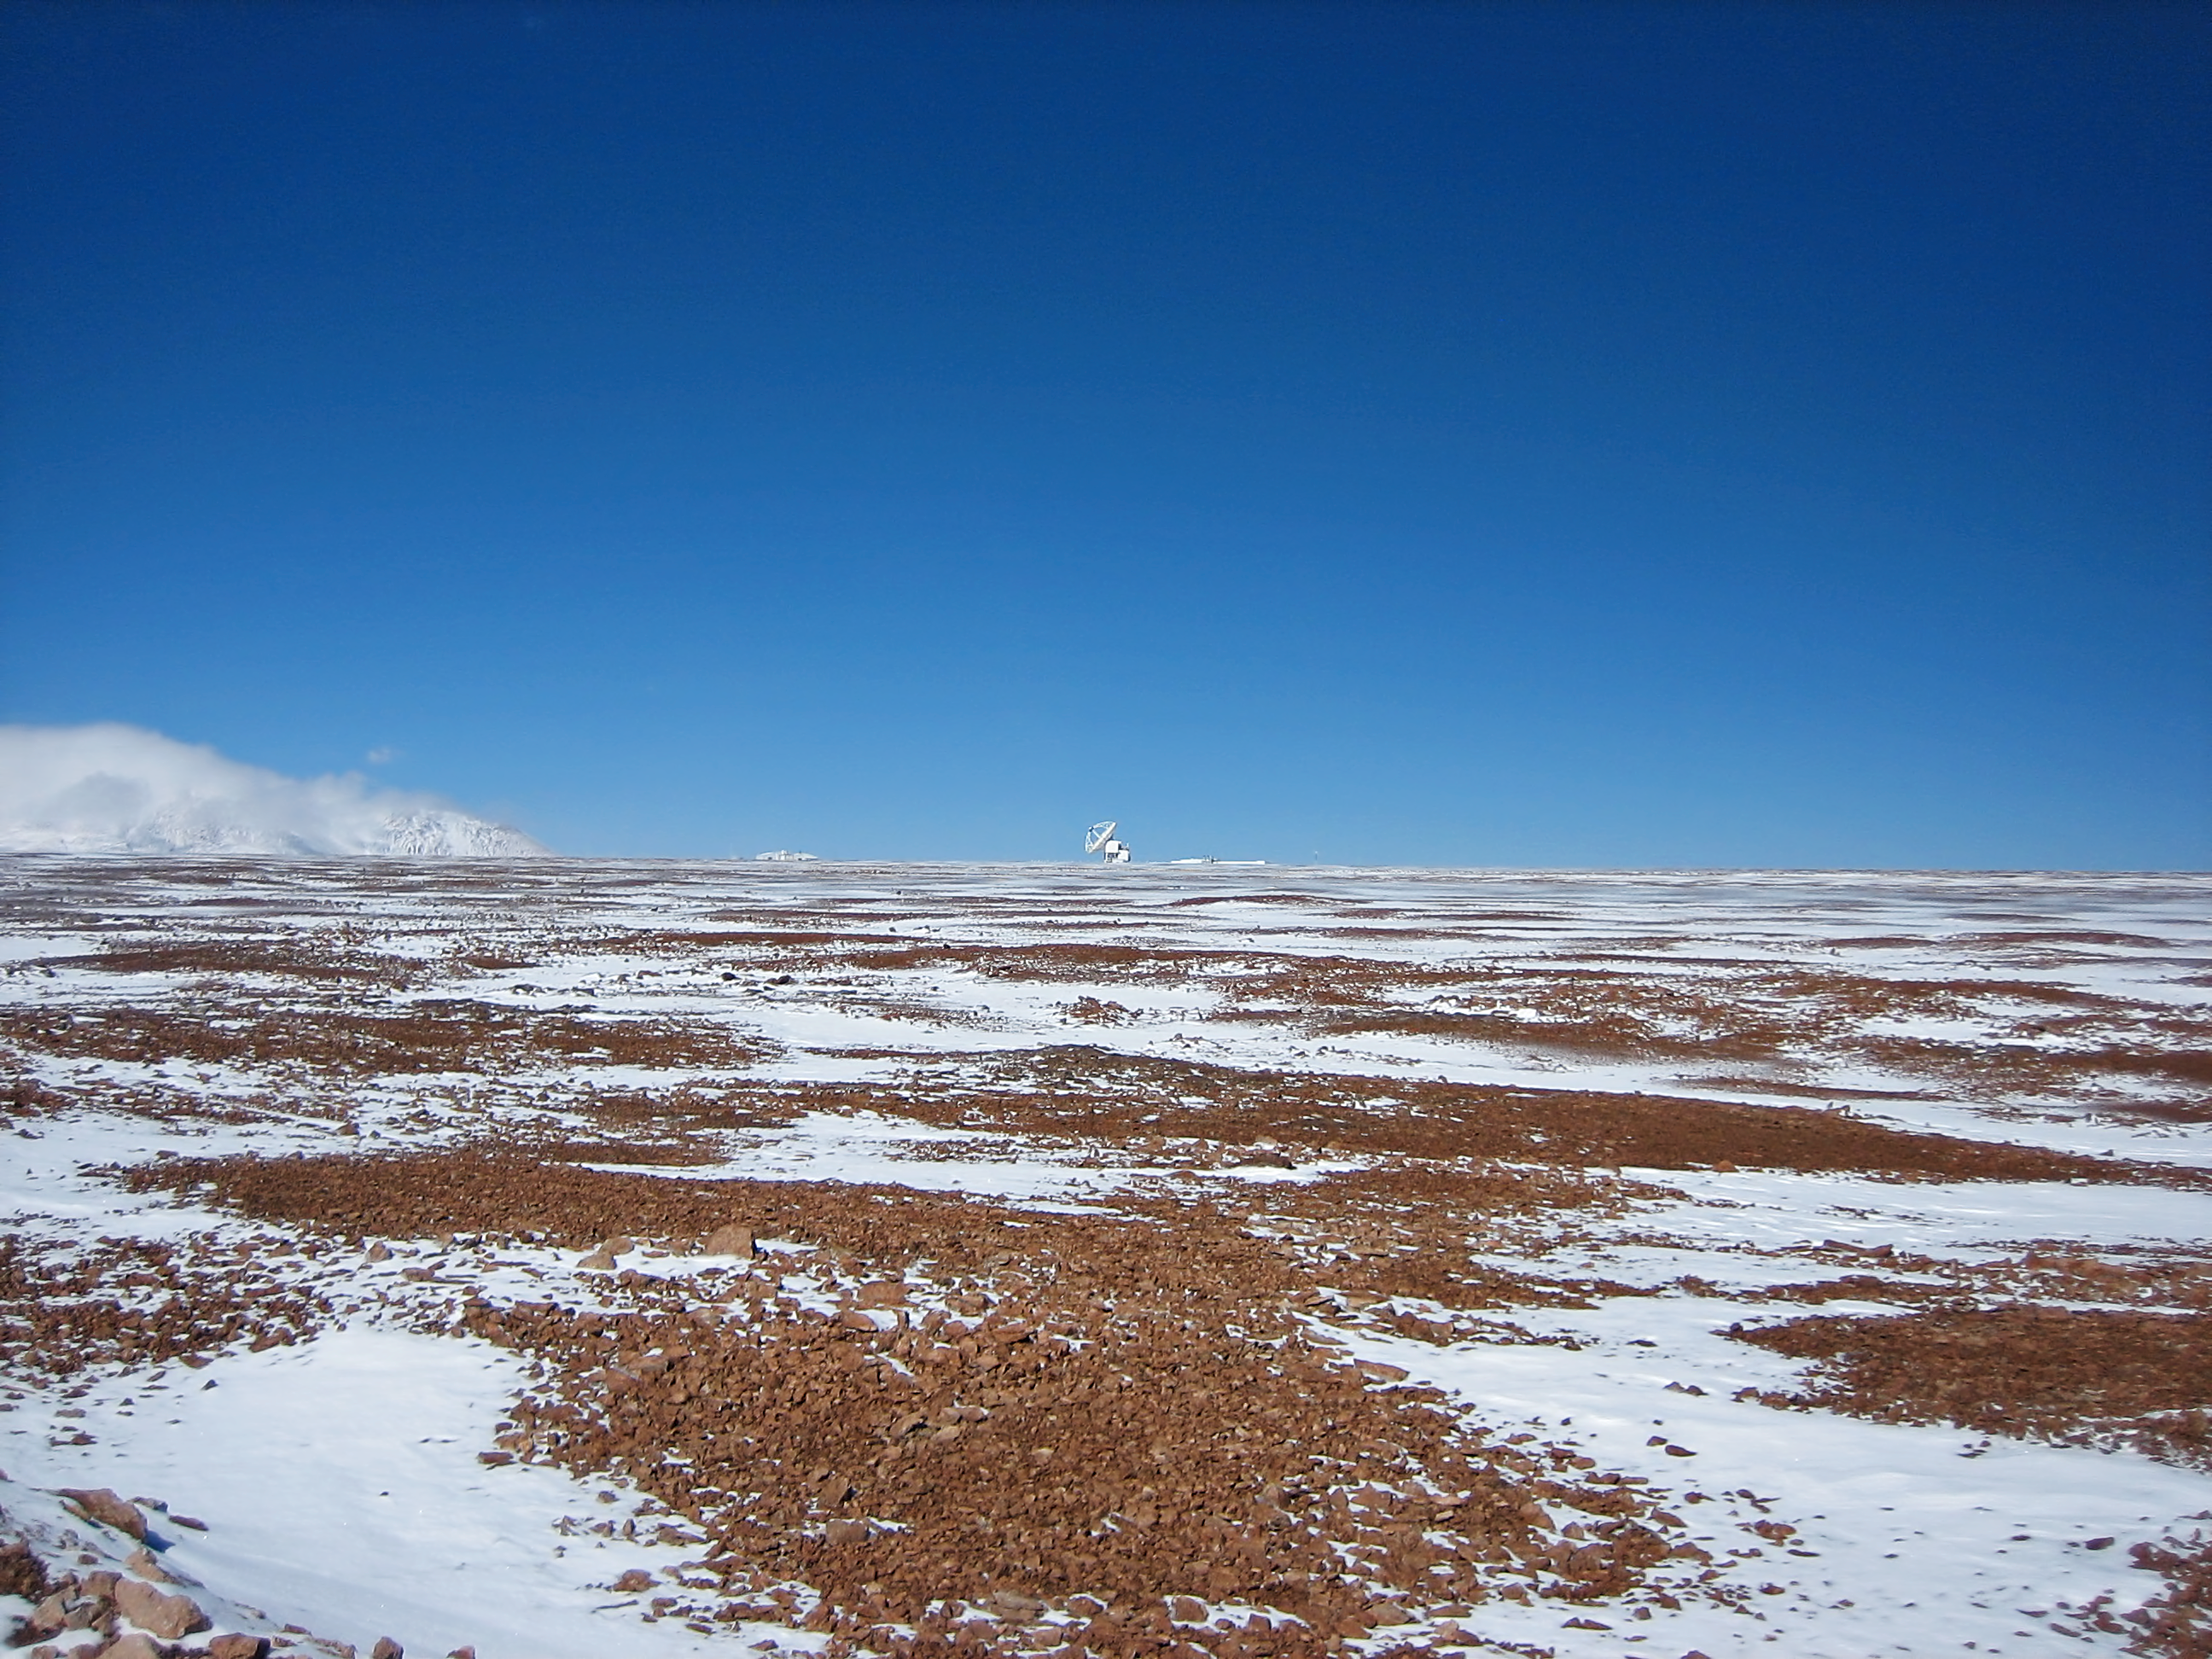

Icy Chajnantor

Icy conditions on Chajnantor.

Credit: ESO